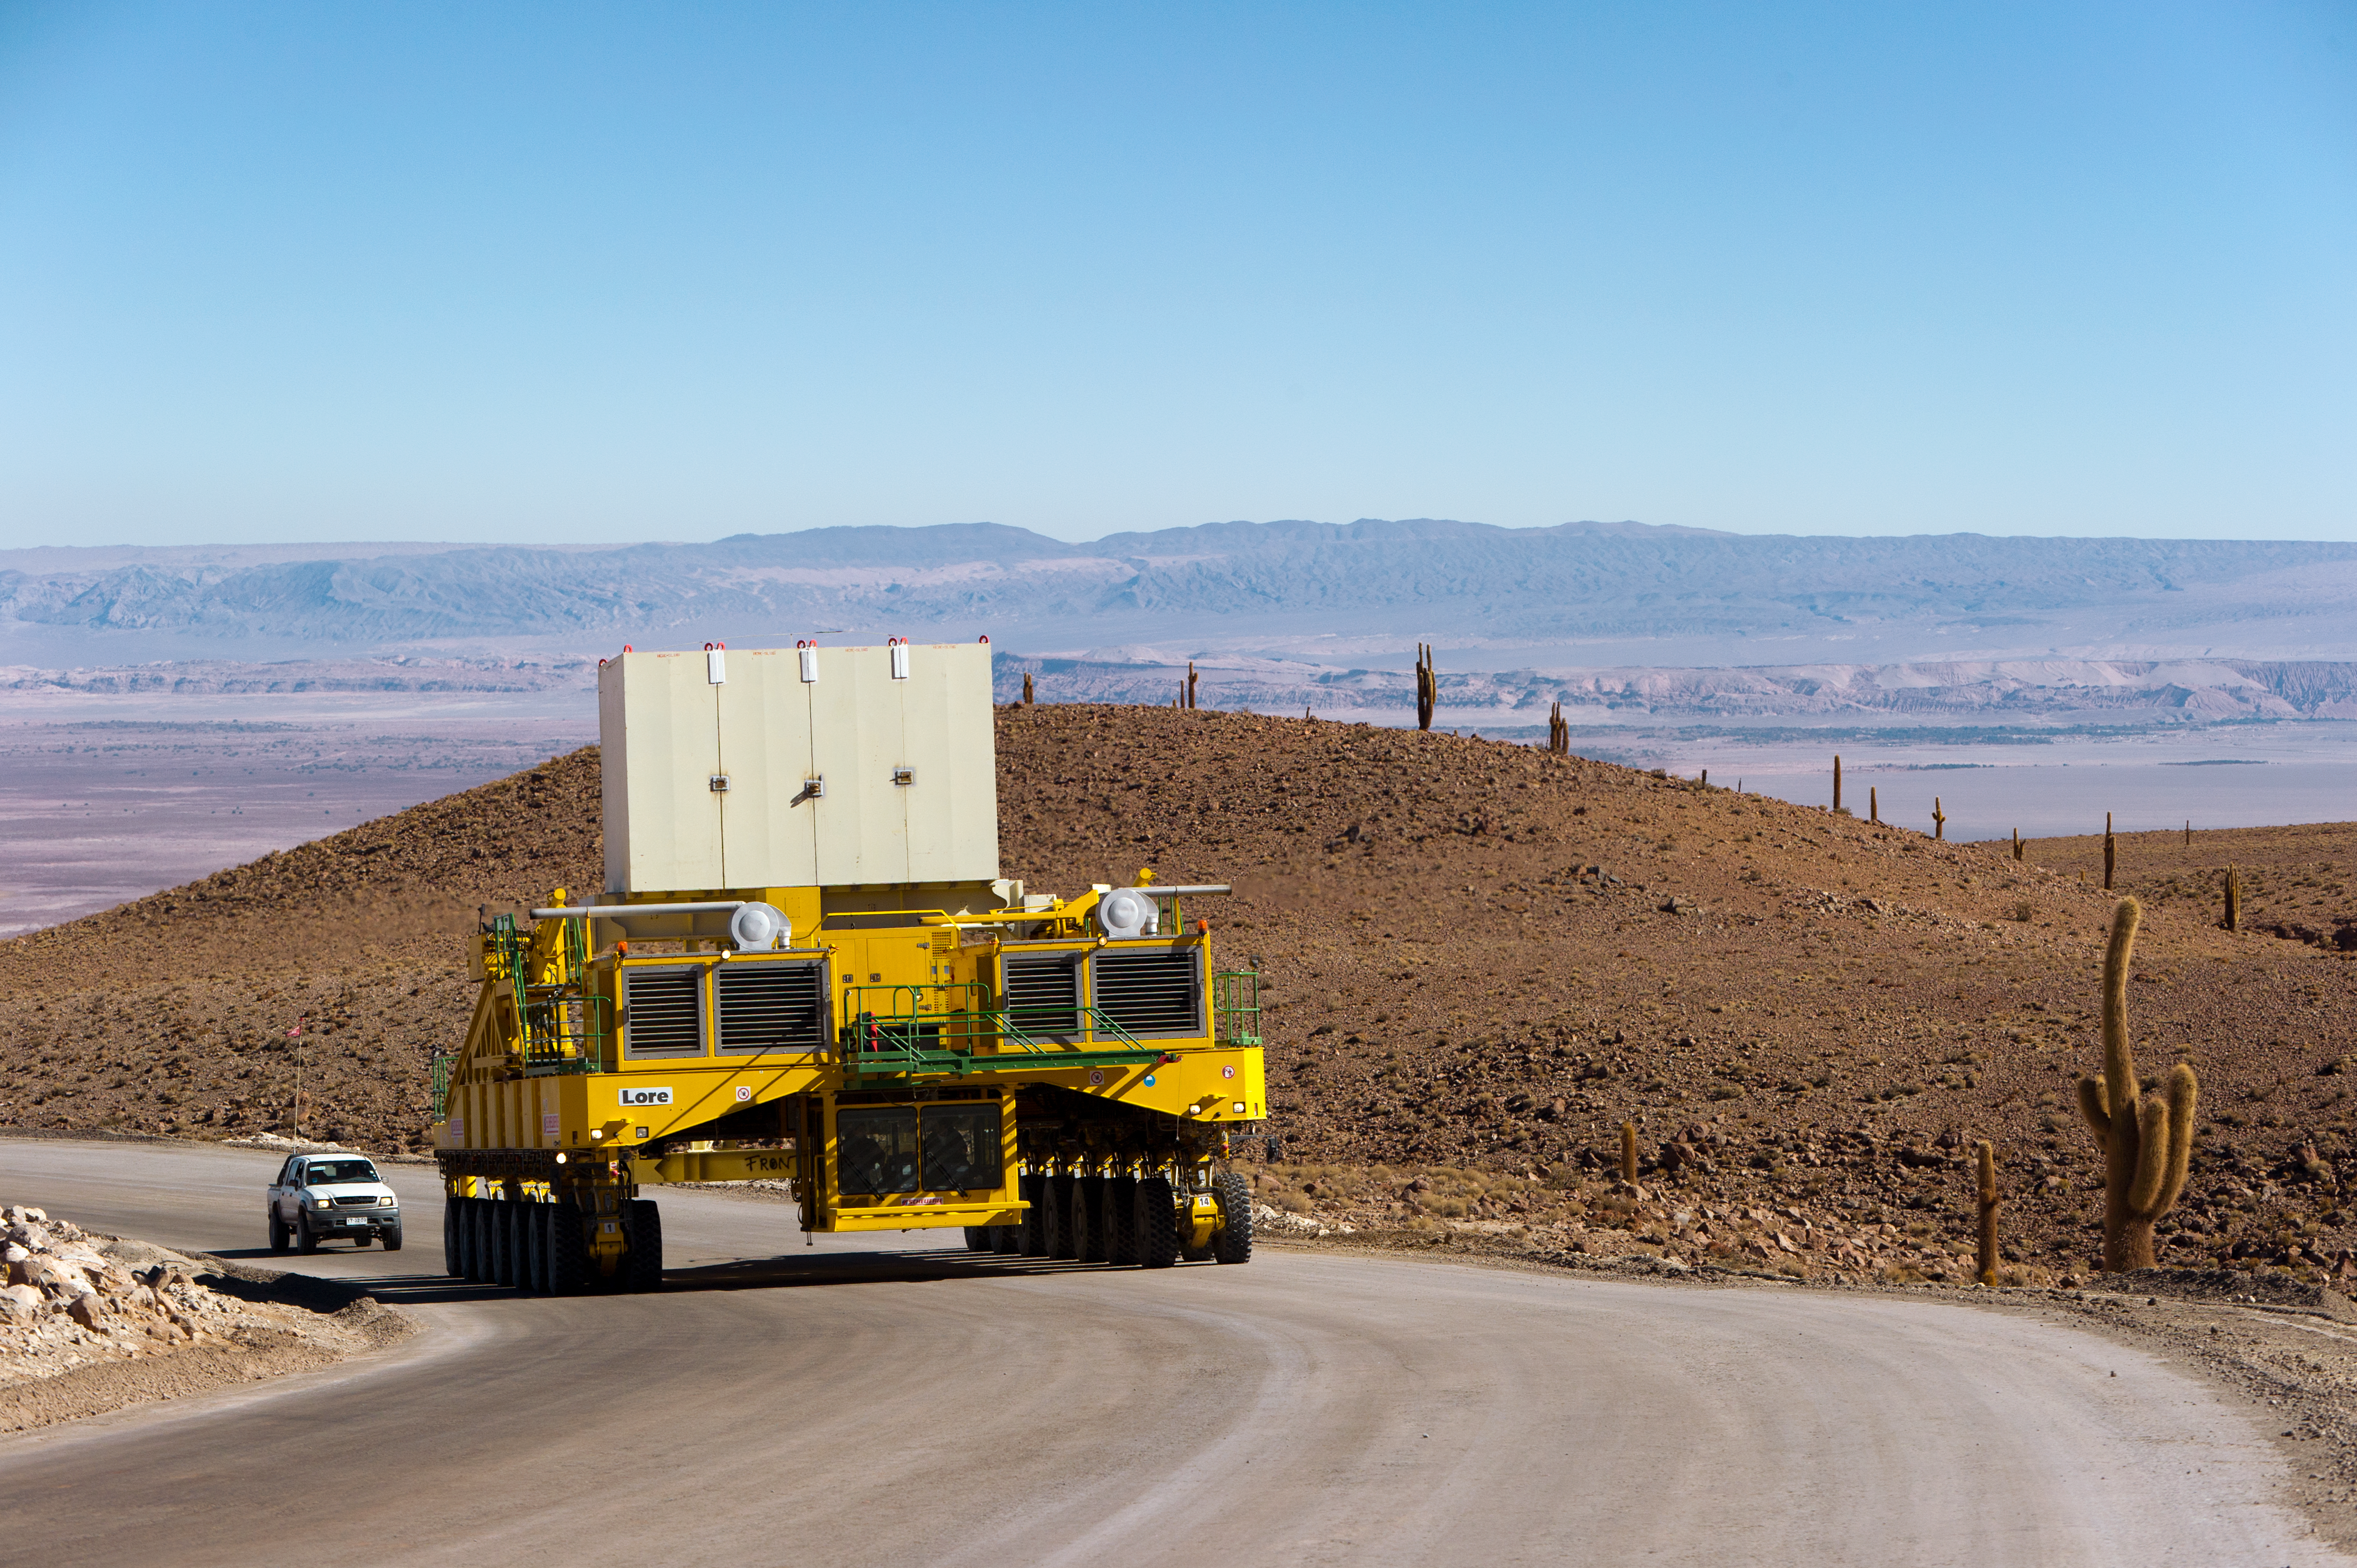

Lore in training

Lore, one of the two ALMA transporters, drives up the 28-kilometre road from the ALMA Operations Support Facility (OSF) to the 5000-metre altitude Array Operations Site (AOS). In the picture, Lore is being tested as it carries a dummy antenna load (the white structure visible on top). At the side of the road, the endemic giant cacti that dominate the landscape in the altitude range from 3000 to 3800 metres are visible. In the background is the Salar de Atacama. The ALMA transporters, named Lore and Otto, are twin custom vehicles designed to carry the 100-tonne ALMA antennas, and position them with accuracy within millimetres. ALMA, the Atacama Large Millimeter/submillimeter Array, is the largest astronomical project in existence and is a truly global partnership of Europe, North America and East Asia in cooperation with the Republic of Chile. ESO is the European partner in ALMA.

Credit: ESO/José Francisco Salgado (josefrancisco.org)